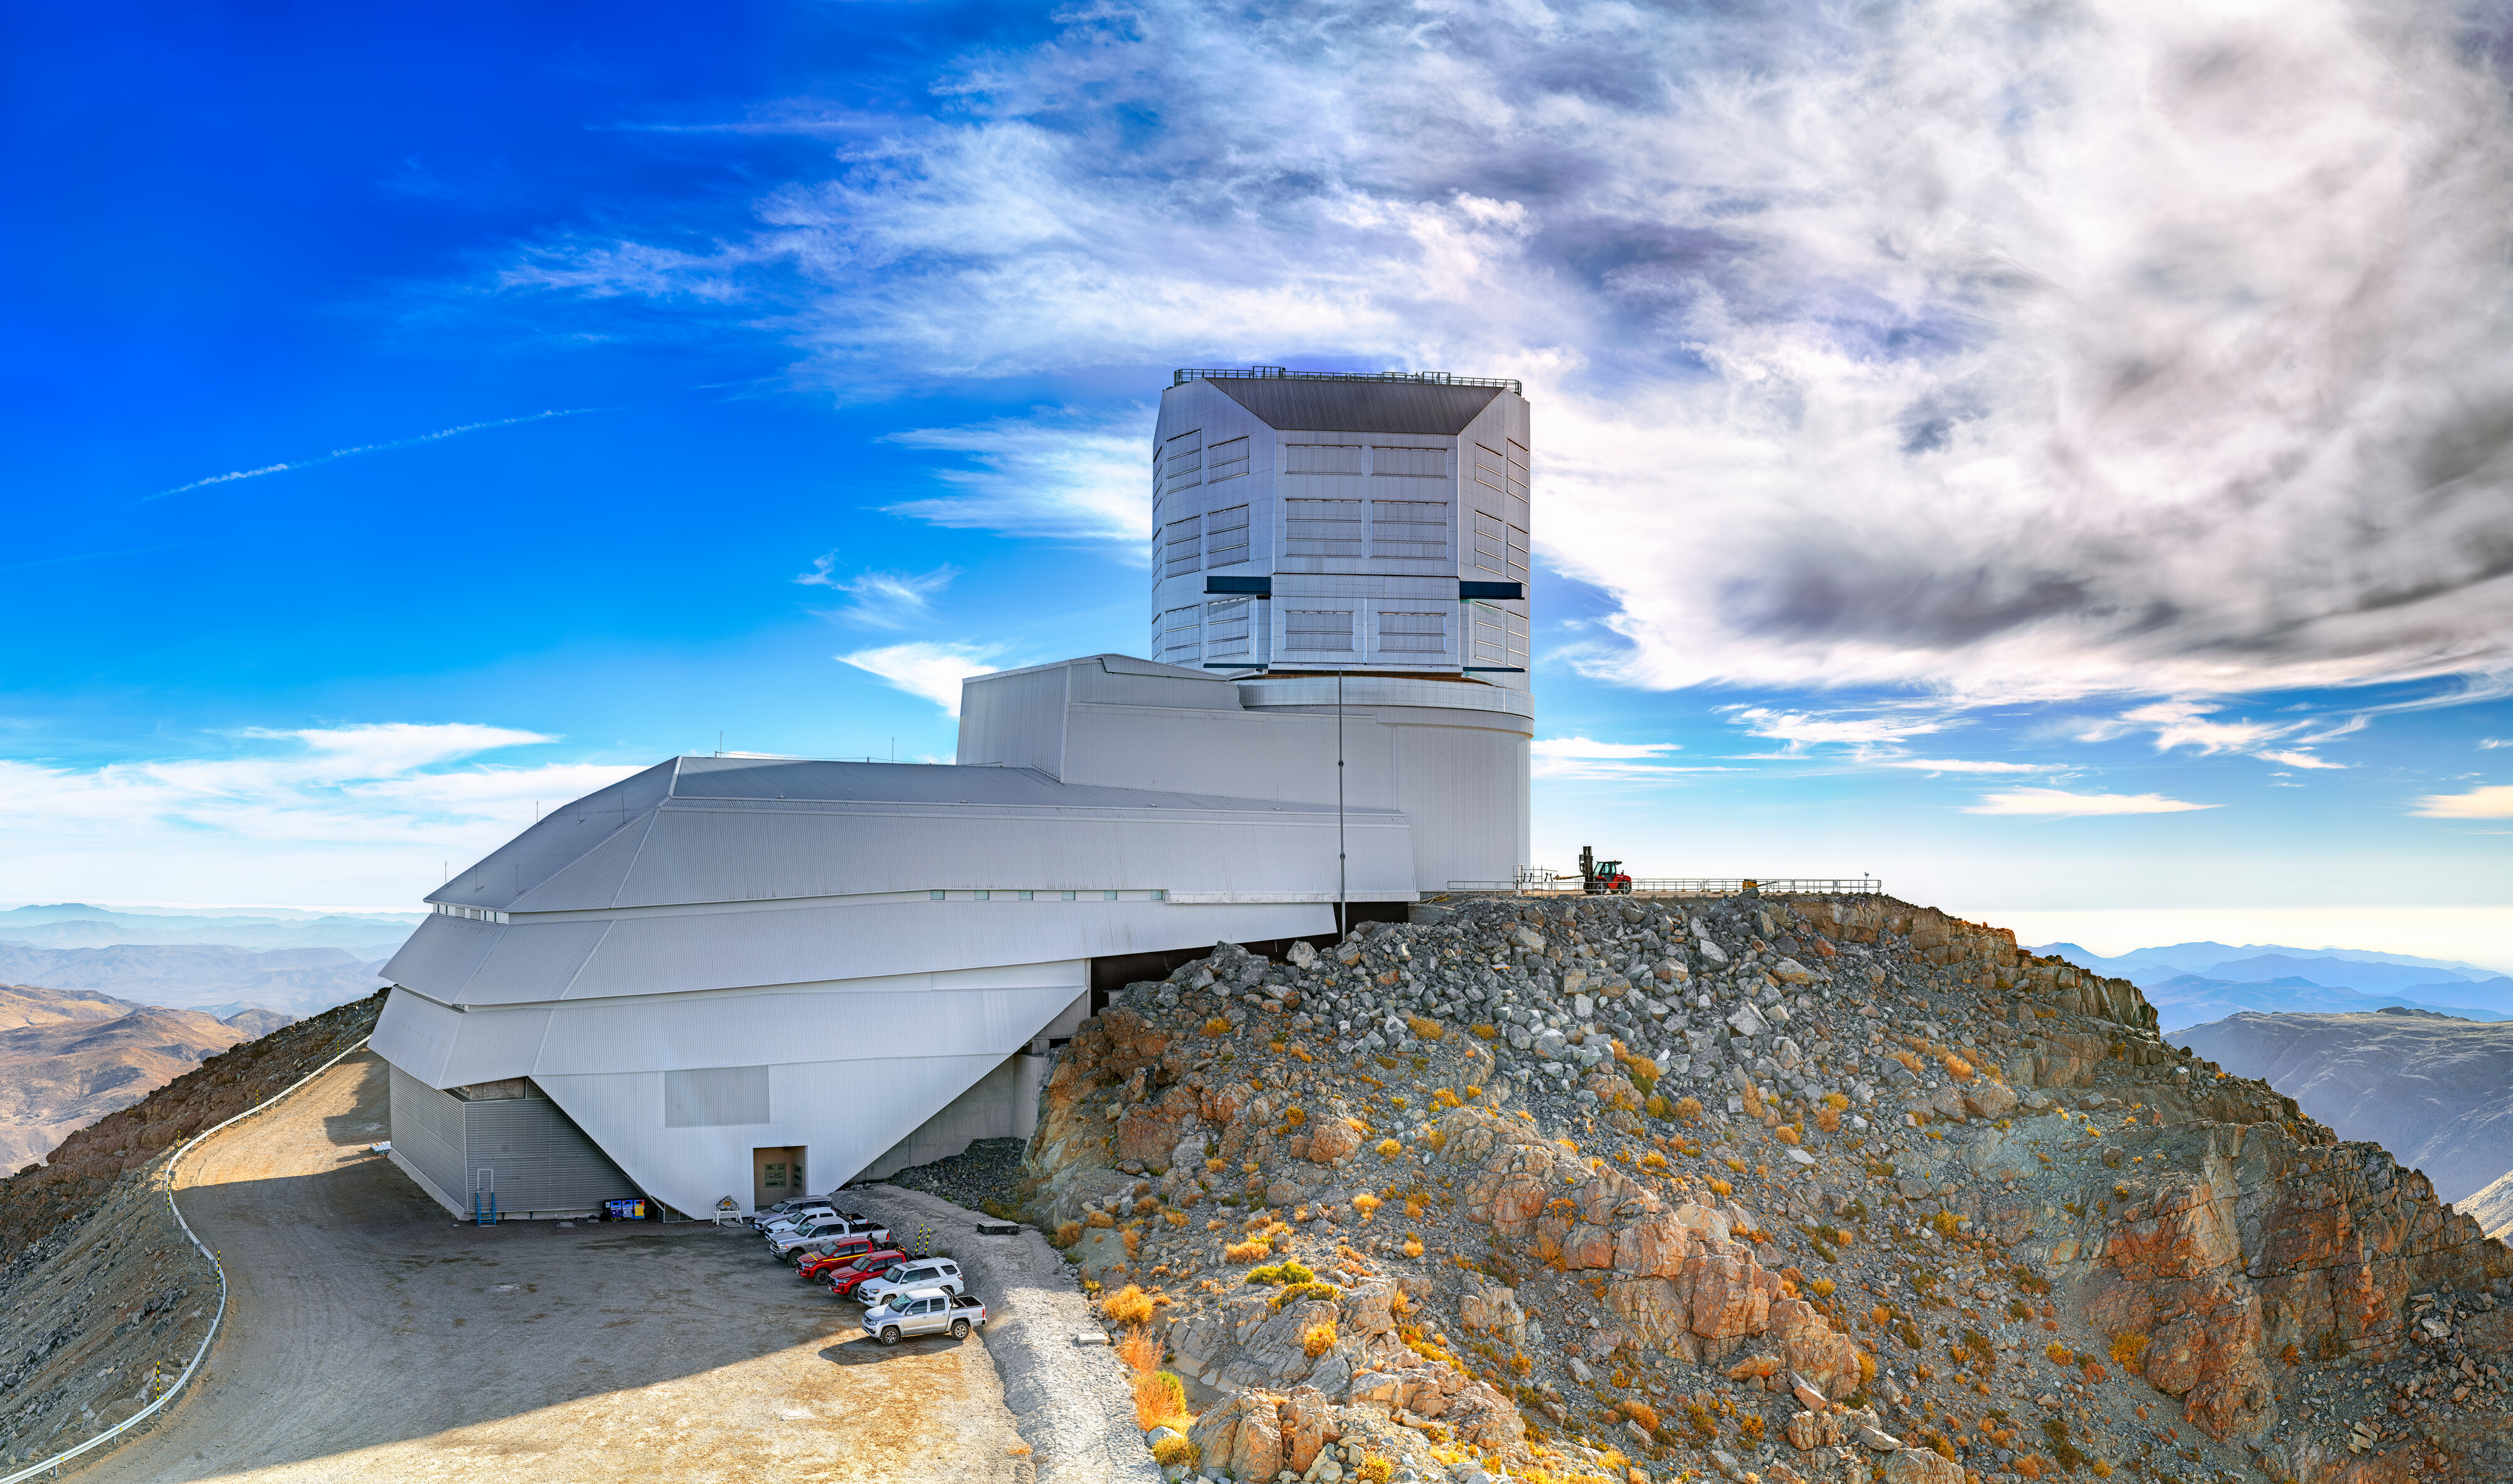

Panorama of Rubin During First Look Observations (500 megapixels)

This 500-megapixel panorama of NSF–DOE Vera C. Rubin Observatory was captured during activities surrounding First Look observations.

Credit: RubinObs/NOIRLab/SLAC/NSF/DOE/AURA/P. Horálek (Institute of Physics in Opava)